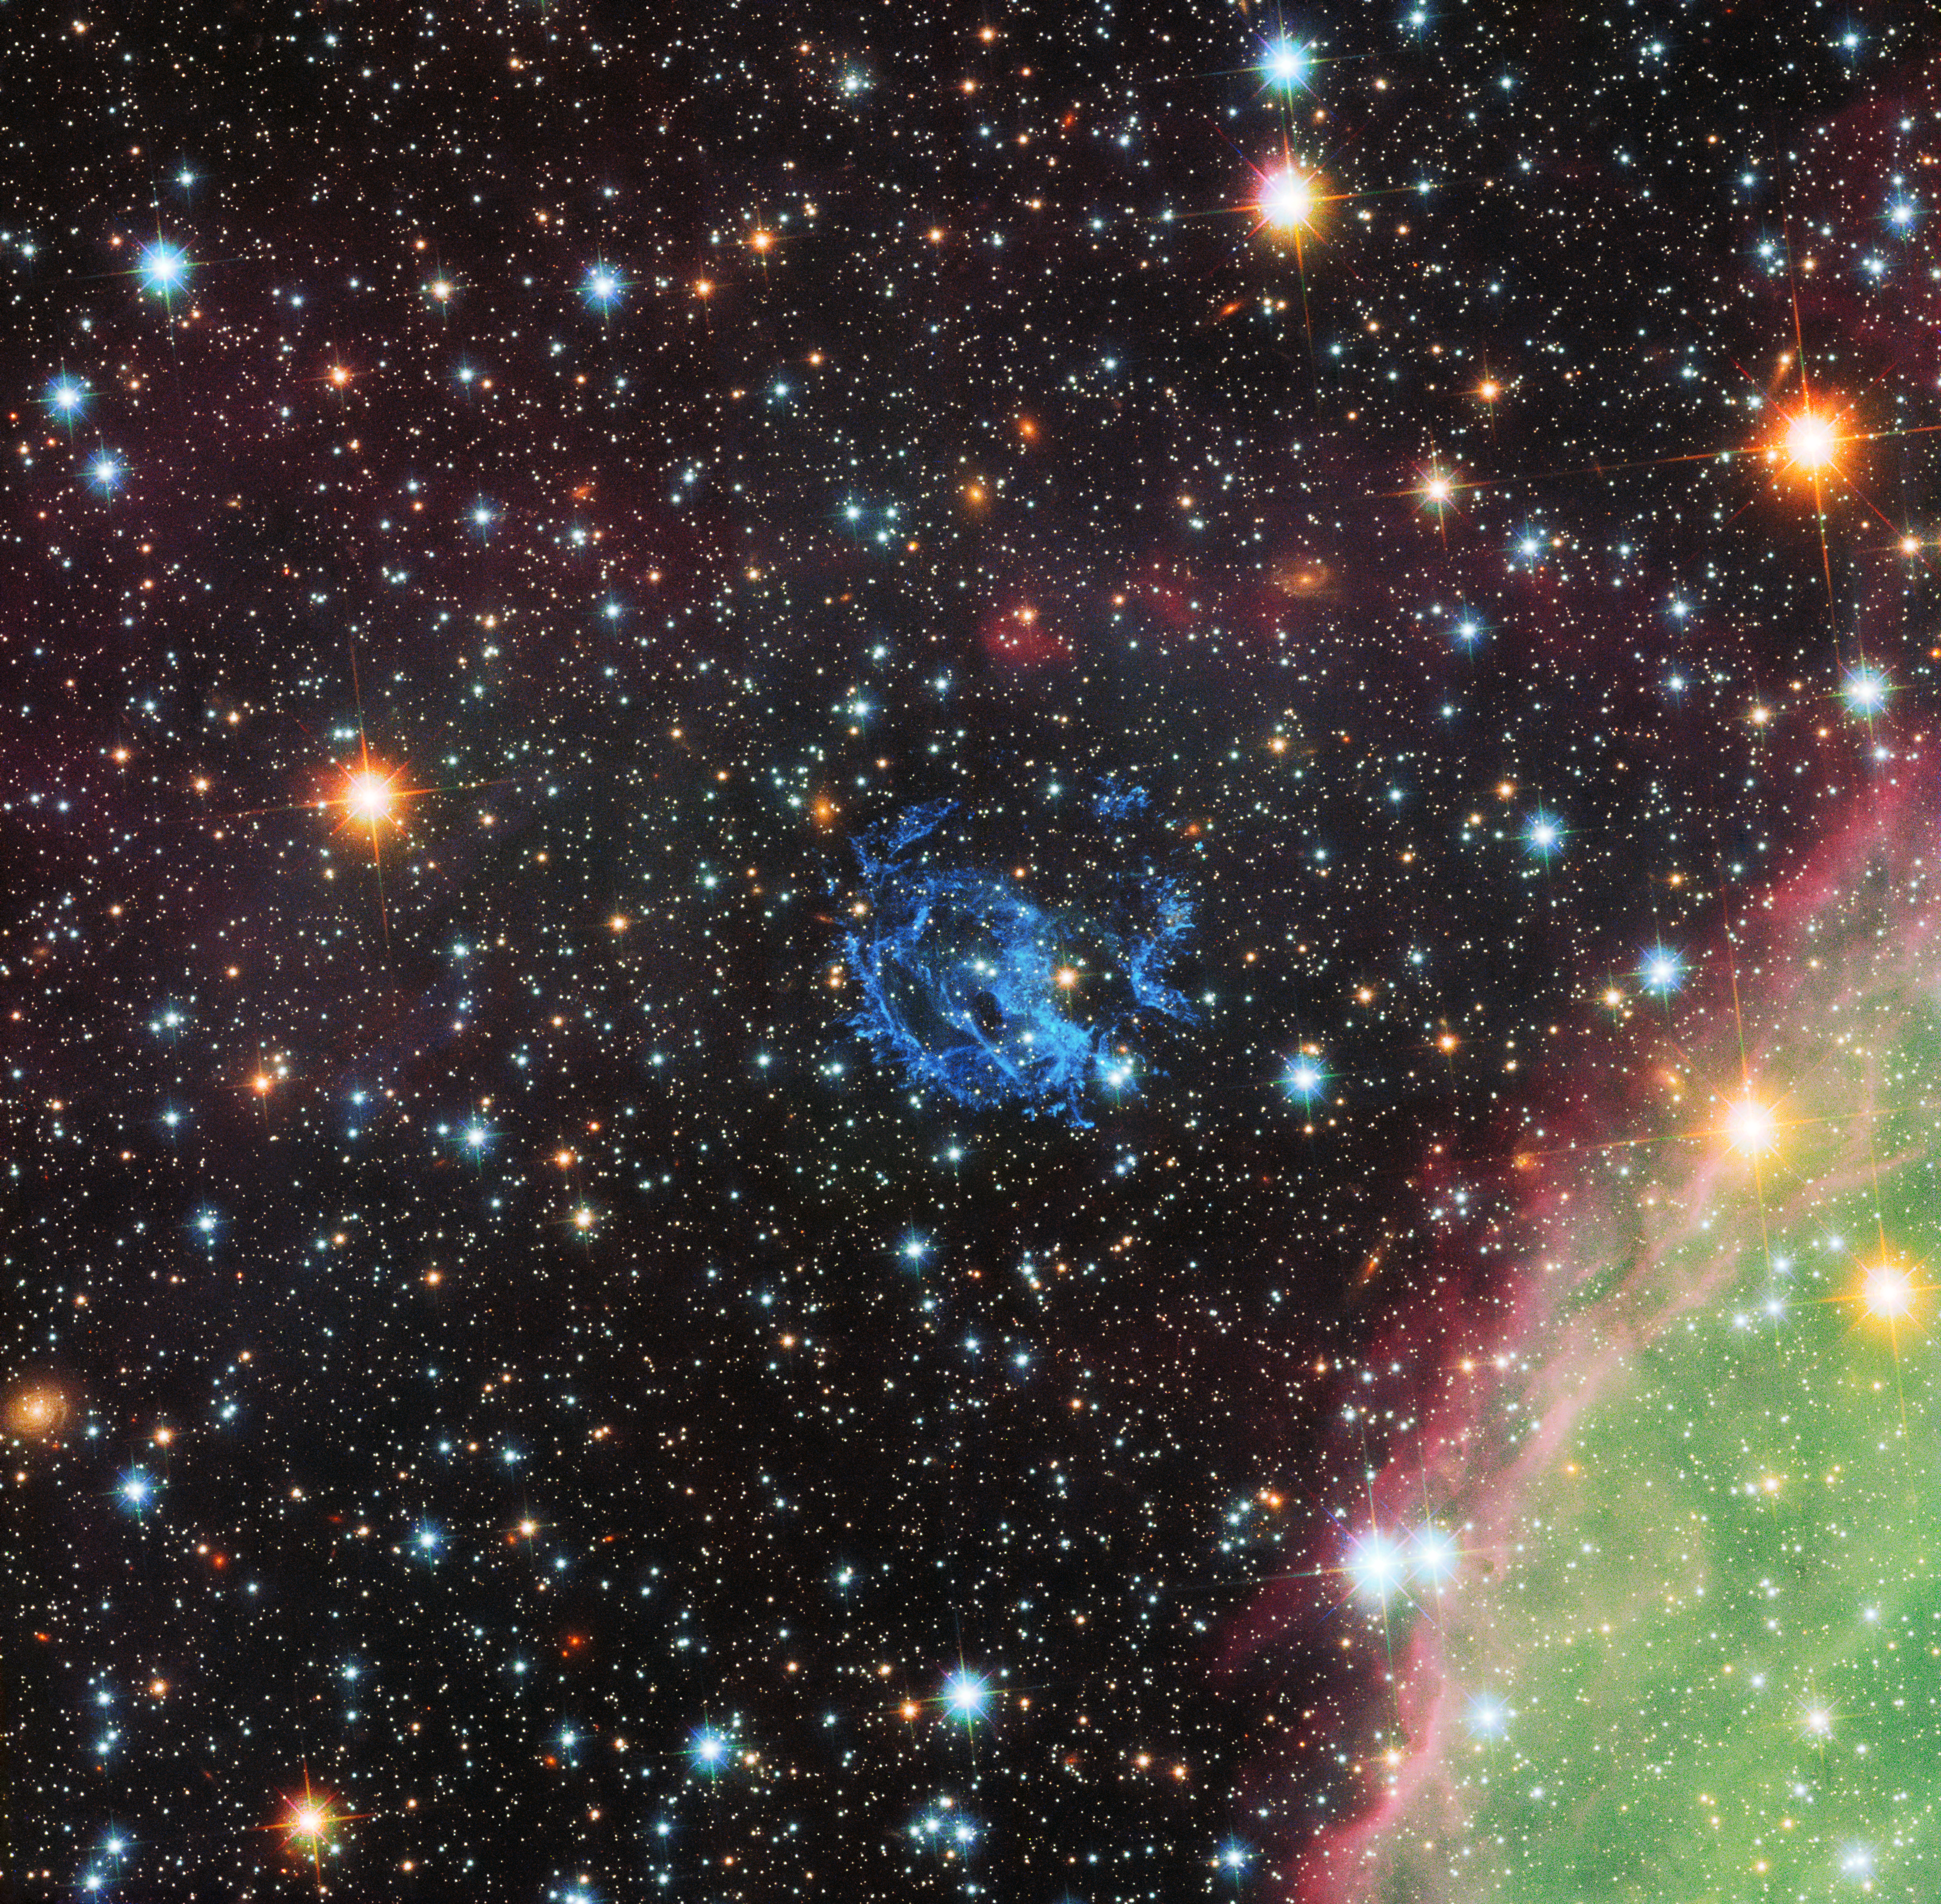

Hubble view of the surroundings of a hidden neutron star in the Small Magellanic Cloud

This picture from the NASA/ESA Hubble Space Telescope sets the scene for the story of the hunt for an elusive missing object hidden amid a complex tangle of gaseous filaments in one of our nearest neighbouring galaxies, the Small Magellanic Cloud.

The wisps of gas forming the supernova remnant 1E 0102.2-7219 show up in blue near the centre of the picture. Part of the massive star-forming region, N 76, also known as Henize 1956, appears at the lower right in green and pink.

Credit: NASA, ESA and the Hubble Heritage Team (STScI/AURA)